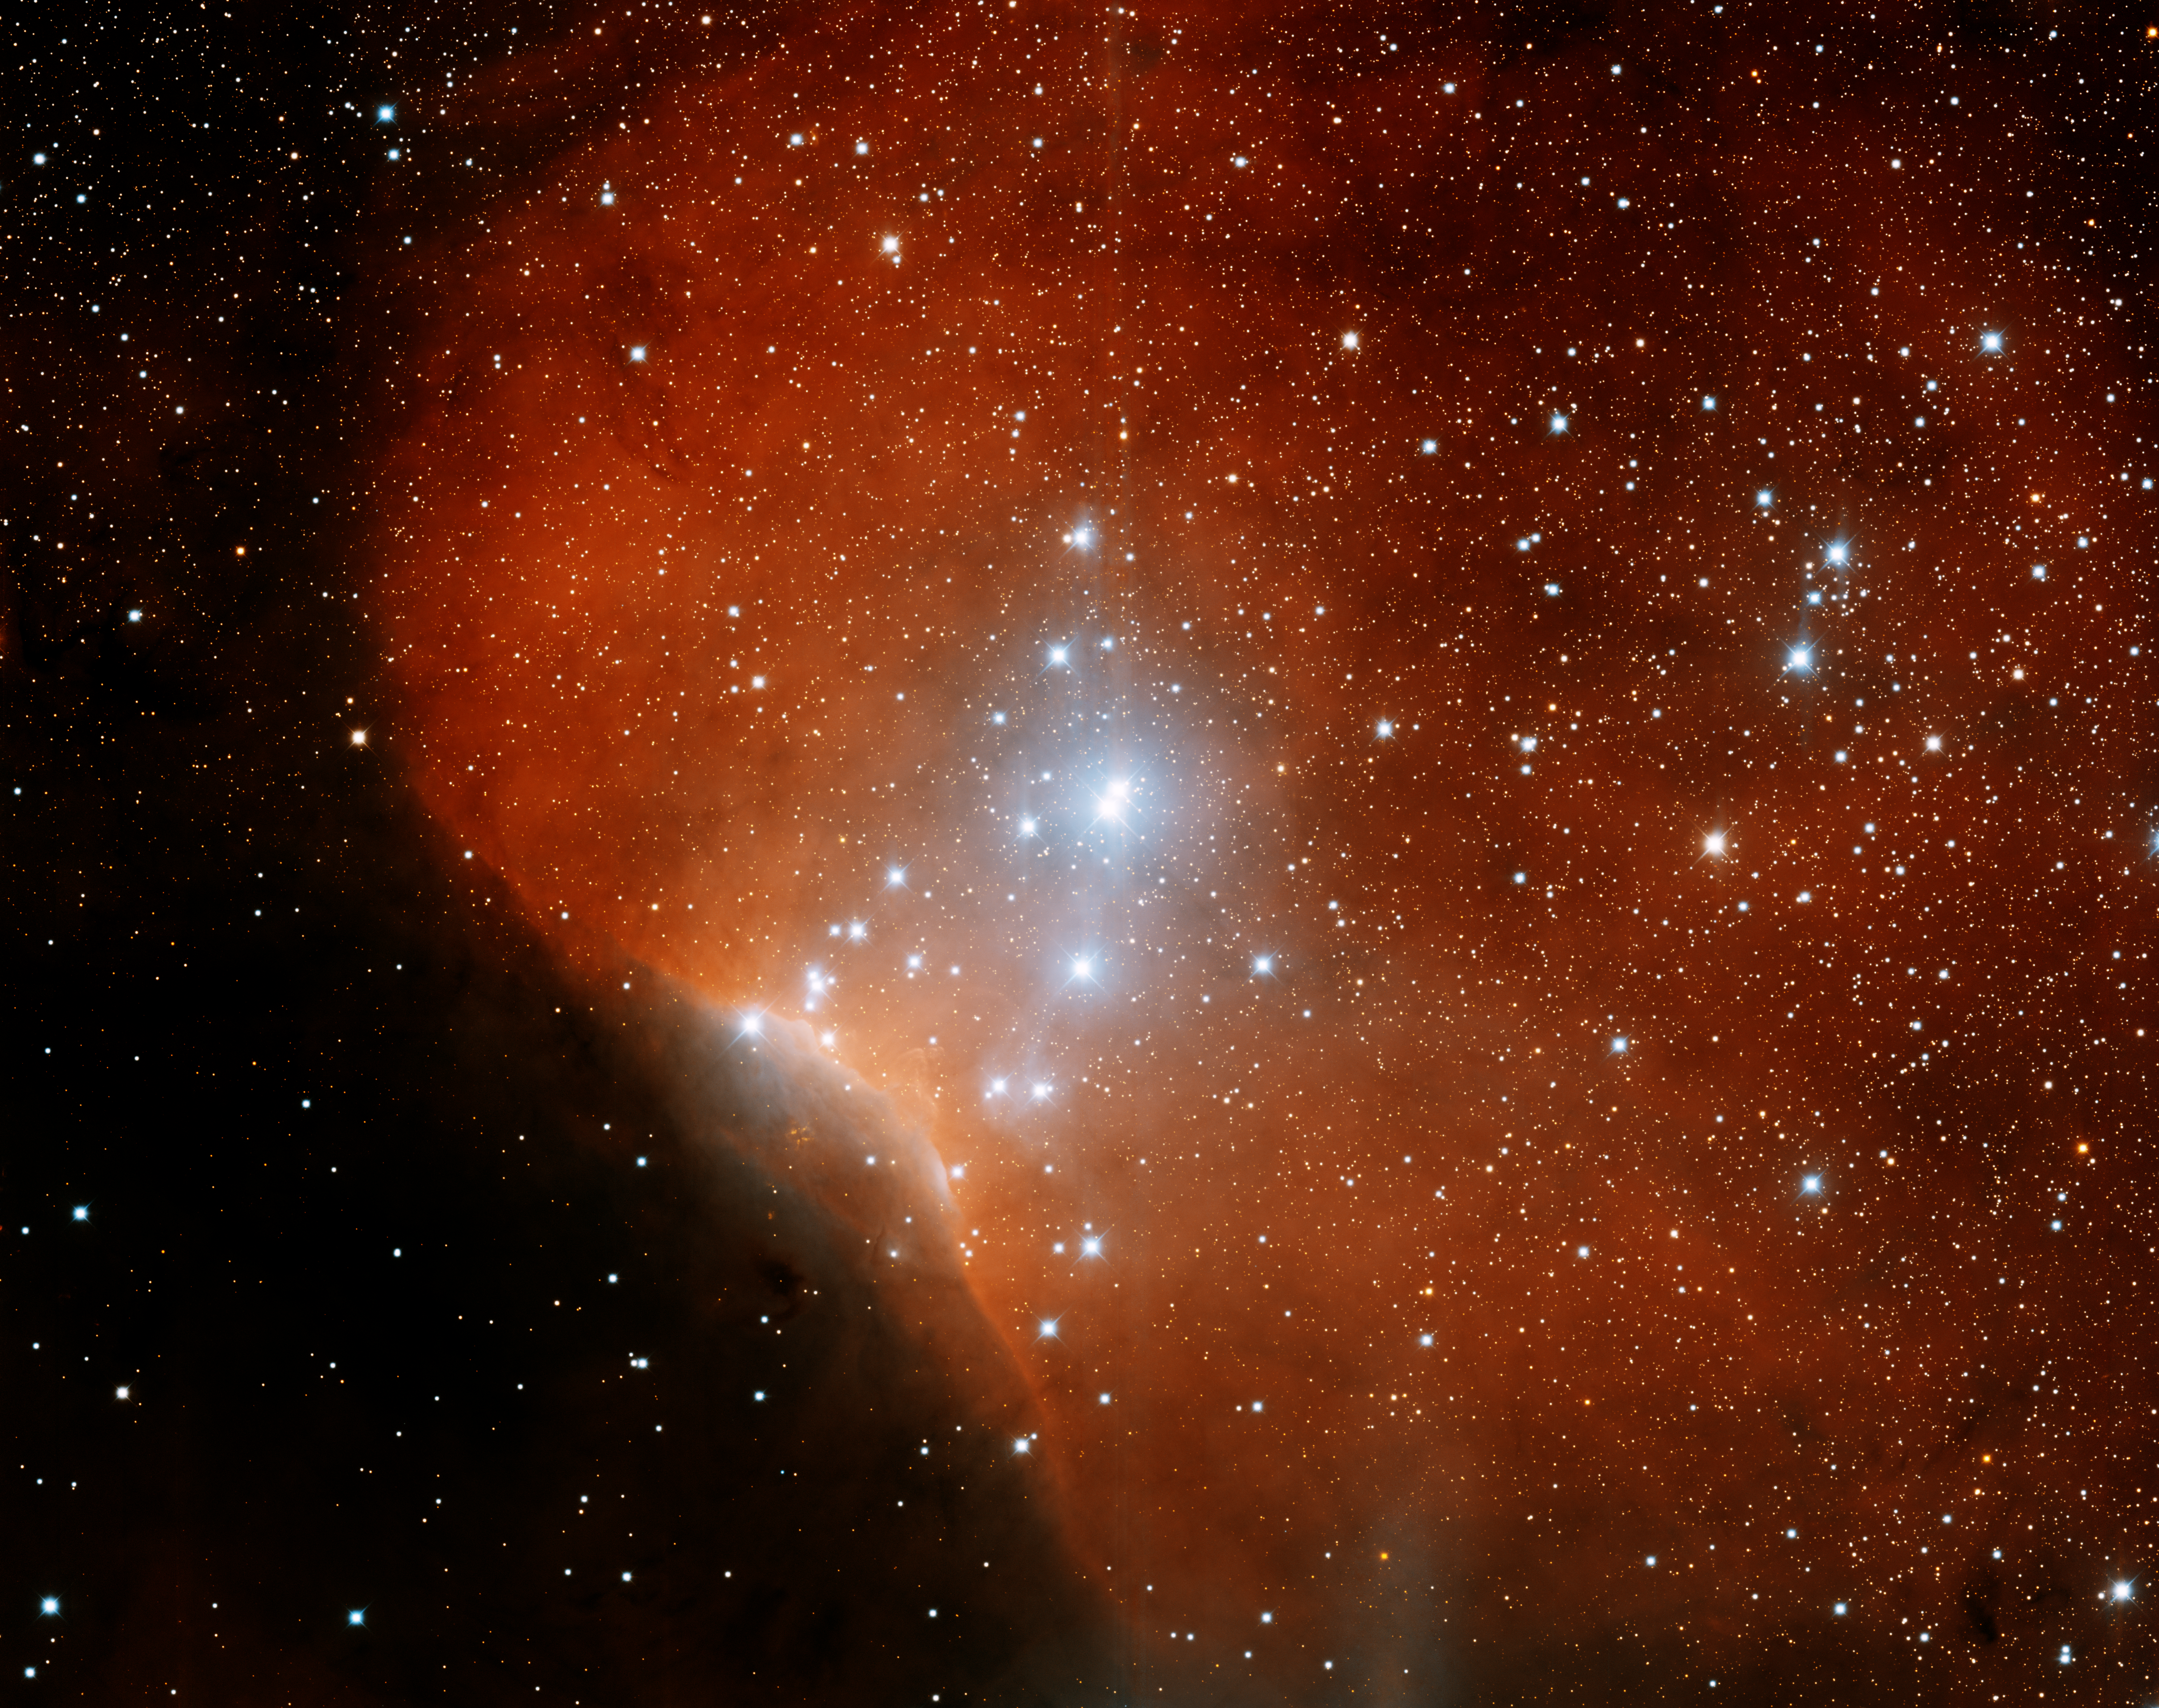

Emission Nebula Sh2-140

This image was obtained with the wide-field view of the Mosaic camera on the Mayall 4-meter telescope at Kitt Peak National Observatory. Sh2-140 is an HII emission nebula on the southwest edge of the Lynds 1204 darn nebula. It is also on the edge the Cephus Ring, a ring of molecular gas and dust. Invisible in this image, there are about fifty young stars deeply embedded in the dark gas in the lower-left corner of the image. The image was generated with observations in the B (blue), I (orange) and Hydrogen-Alpha (red) filters. In this image, North is left, East is down.

Credit: T.A. Rector (University of Alaska Anchorage) and H. Schweiker (WIYN and NOIRLab/NSF/AURA)